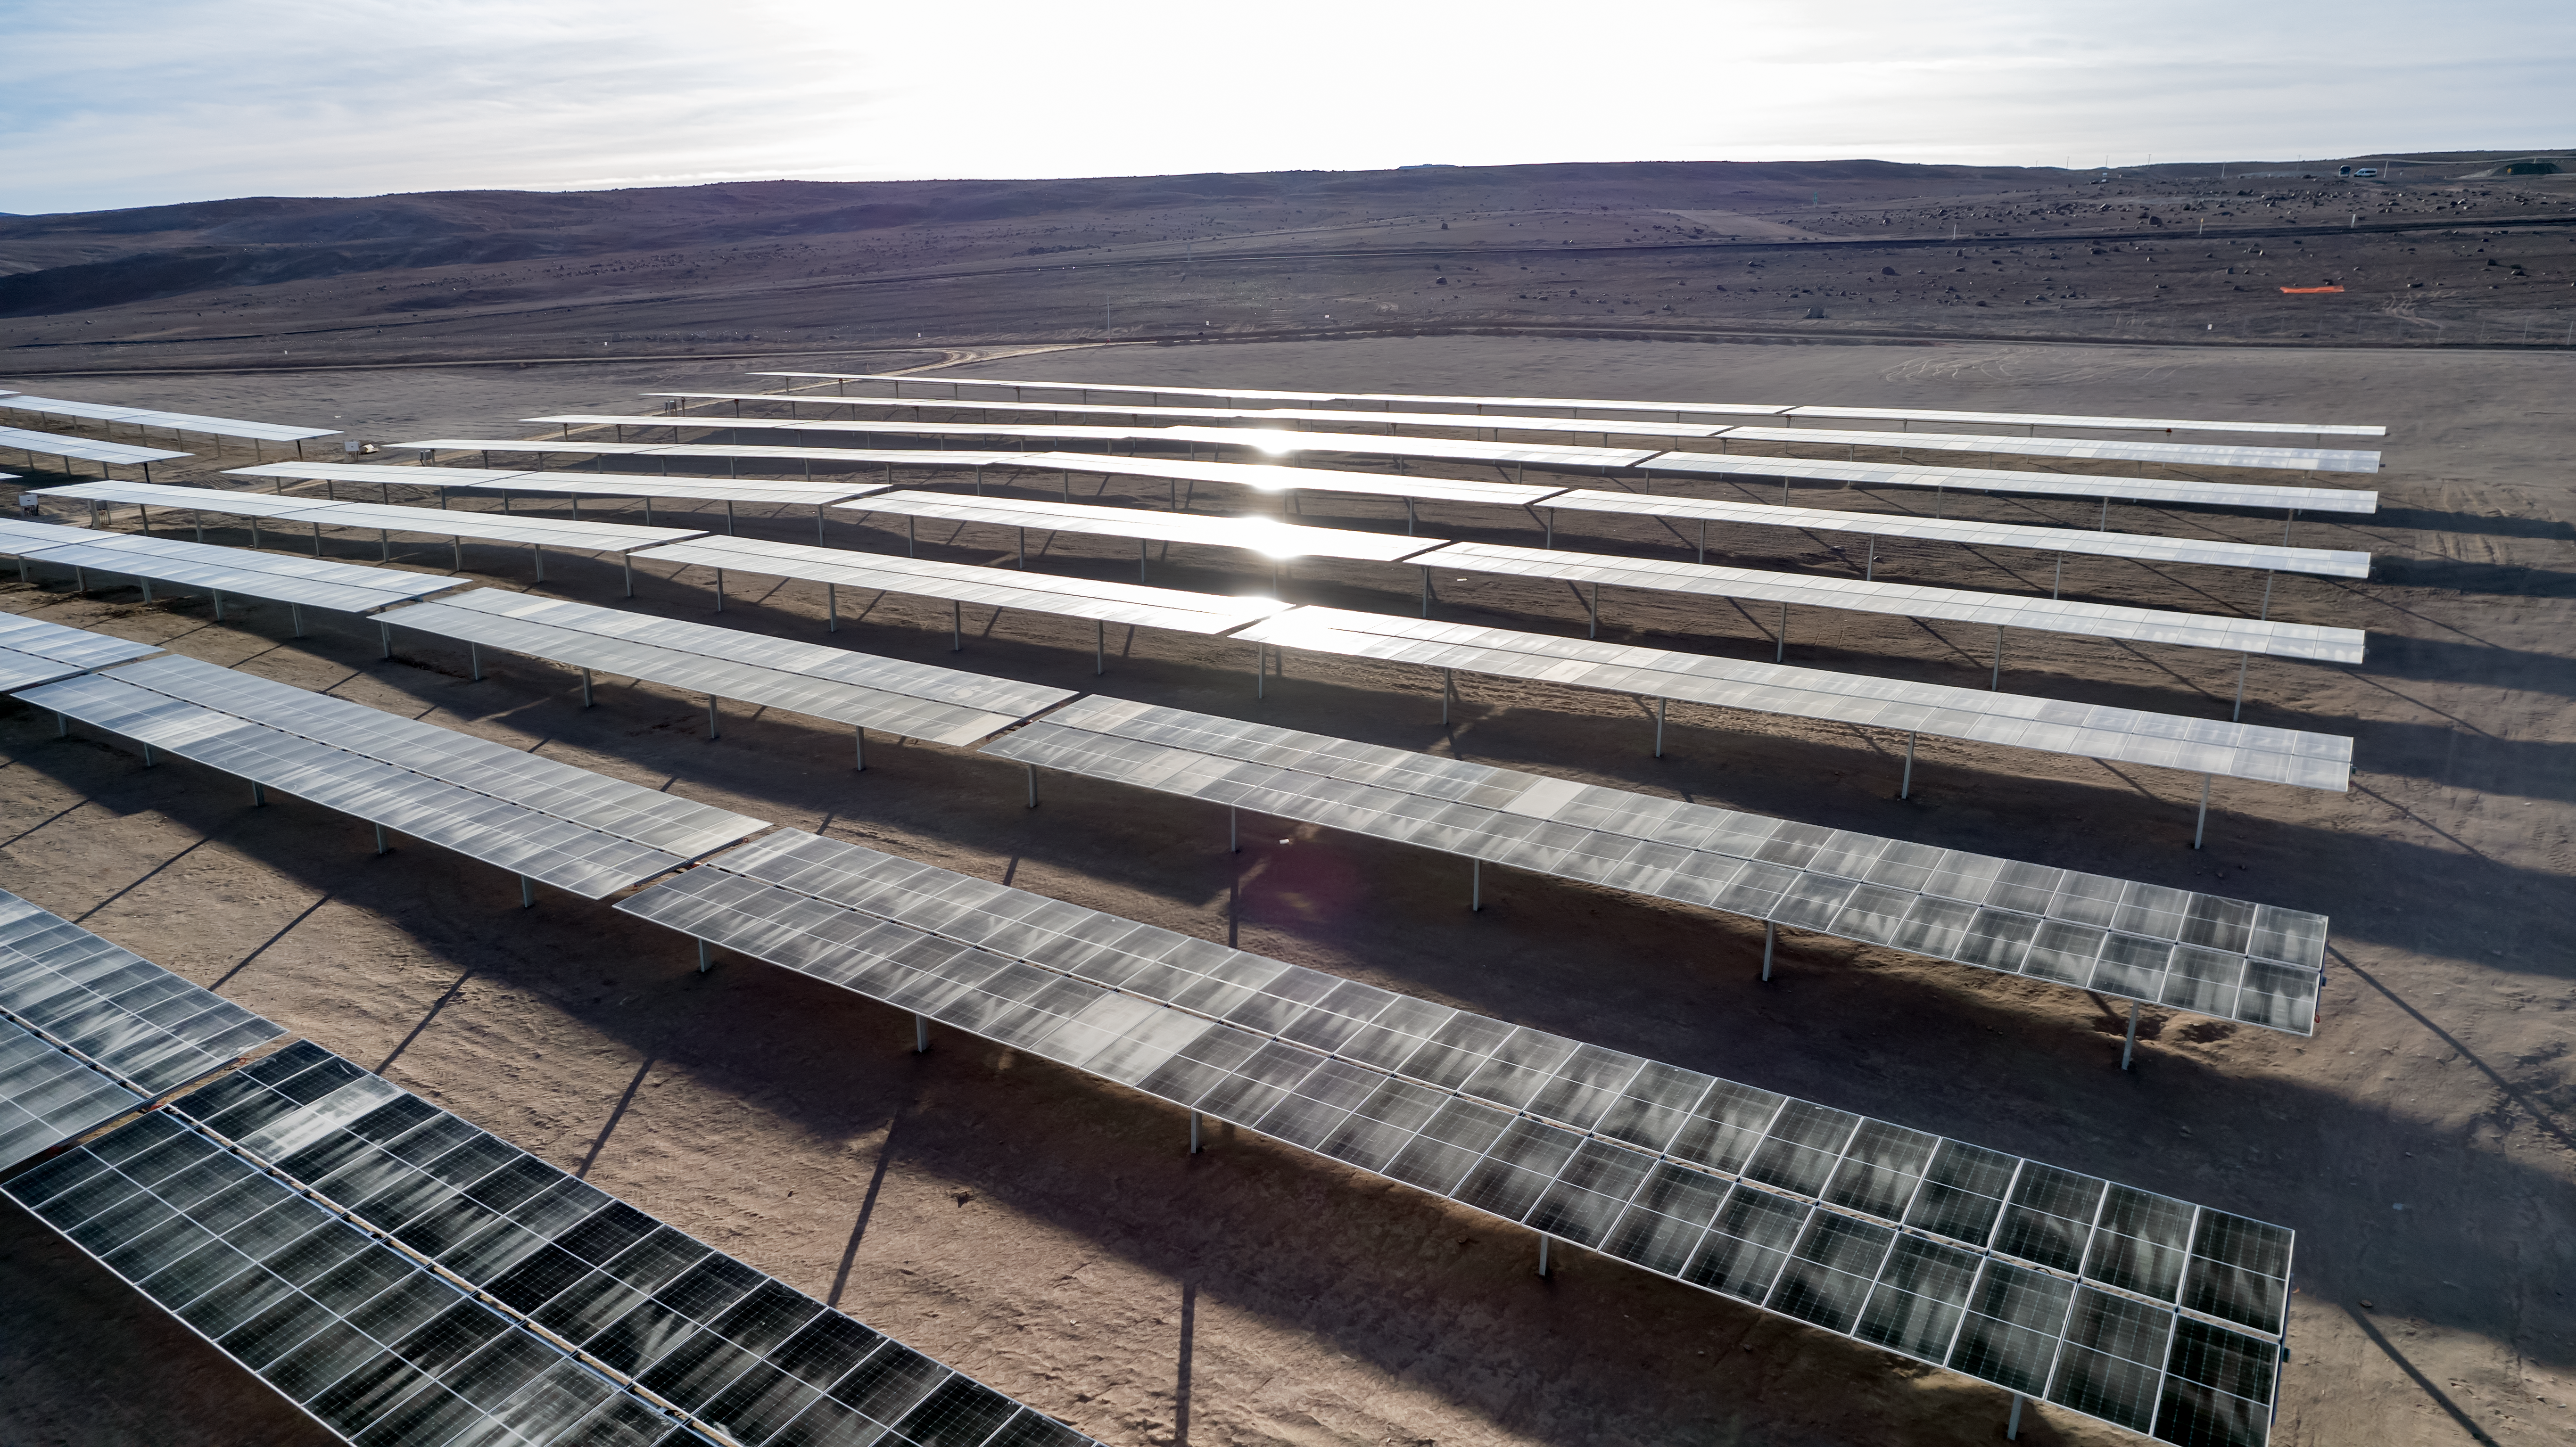

The Paranal-Armazones photovoltaic plant

This image shows the photovoltaic power plant that supplies electricity to ESO's Paranal Observatory and the ESO's ELT construction site at Cerro Armazones during the day. This solar power plant is the highest generation capacity in Chile dedicated to astronomy.

Credit: ESO